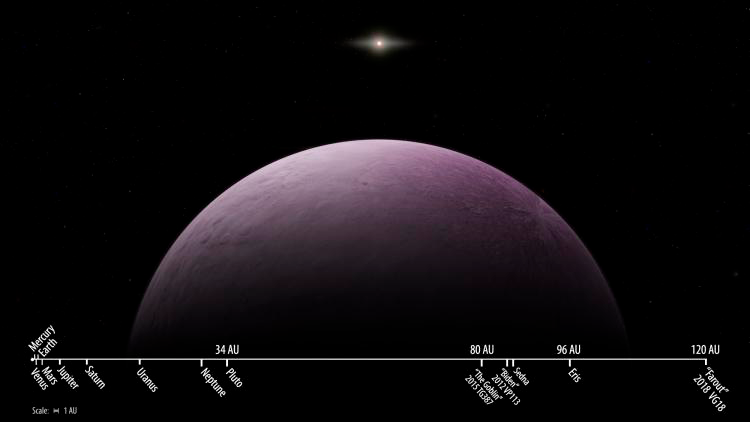

“Far Out” Dwarf Planet Discovered

Astronomers have announced the discovery of the most distant body ever observed in our Solar System. Nicknamed “Farout” for its extremely distant location, the new dwarf planet 2018 VG18 is 120 times further from the Sun than Earth (i.e., at 120 AU). In comparison, the dwarf planet Eris is at 96 AU and Pluto is currently at 34 AU. The discovery was made by astronomers Scott Sheppard, David Tholen, and Chad Trujillo as part of a survey of the outer Solar System carried out in part with observing time made available through NOAO.

Credit: R. M. Candanosa &Carnegie Institution for Science